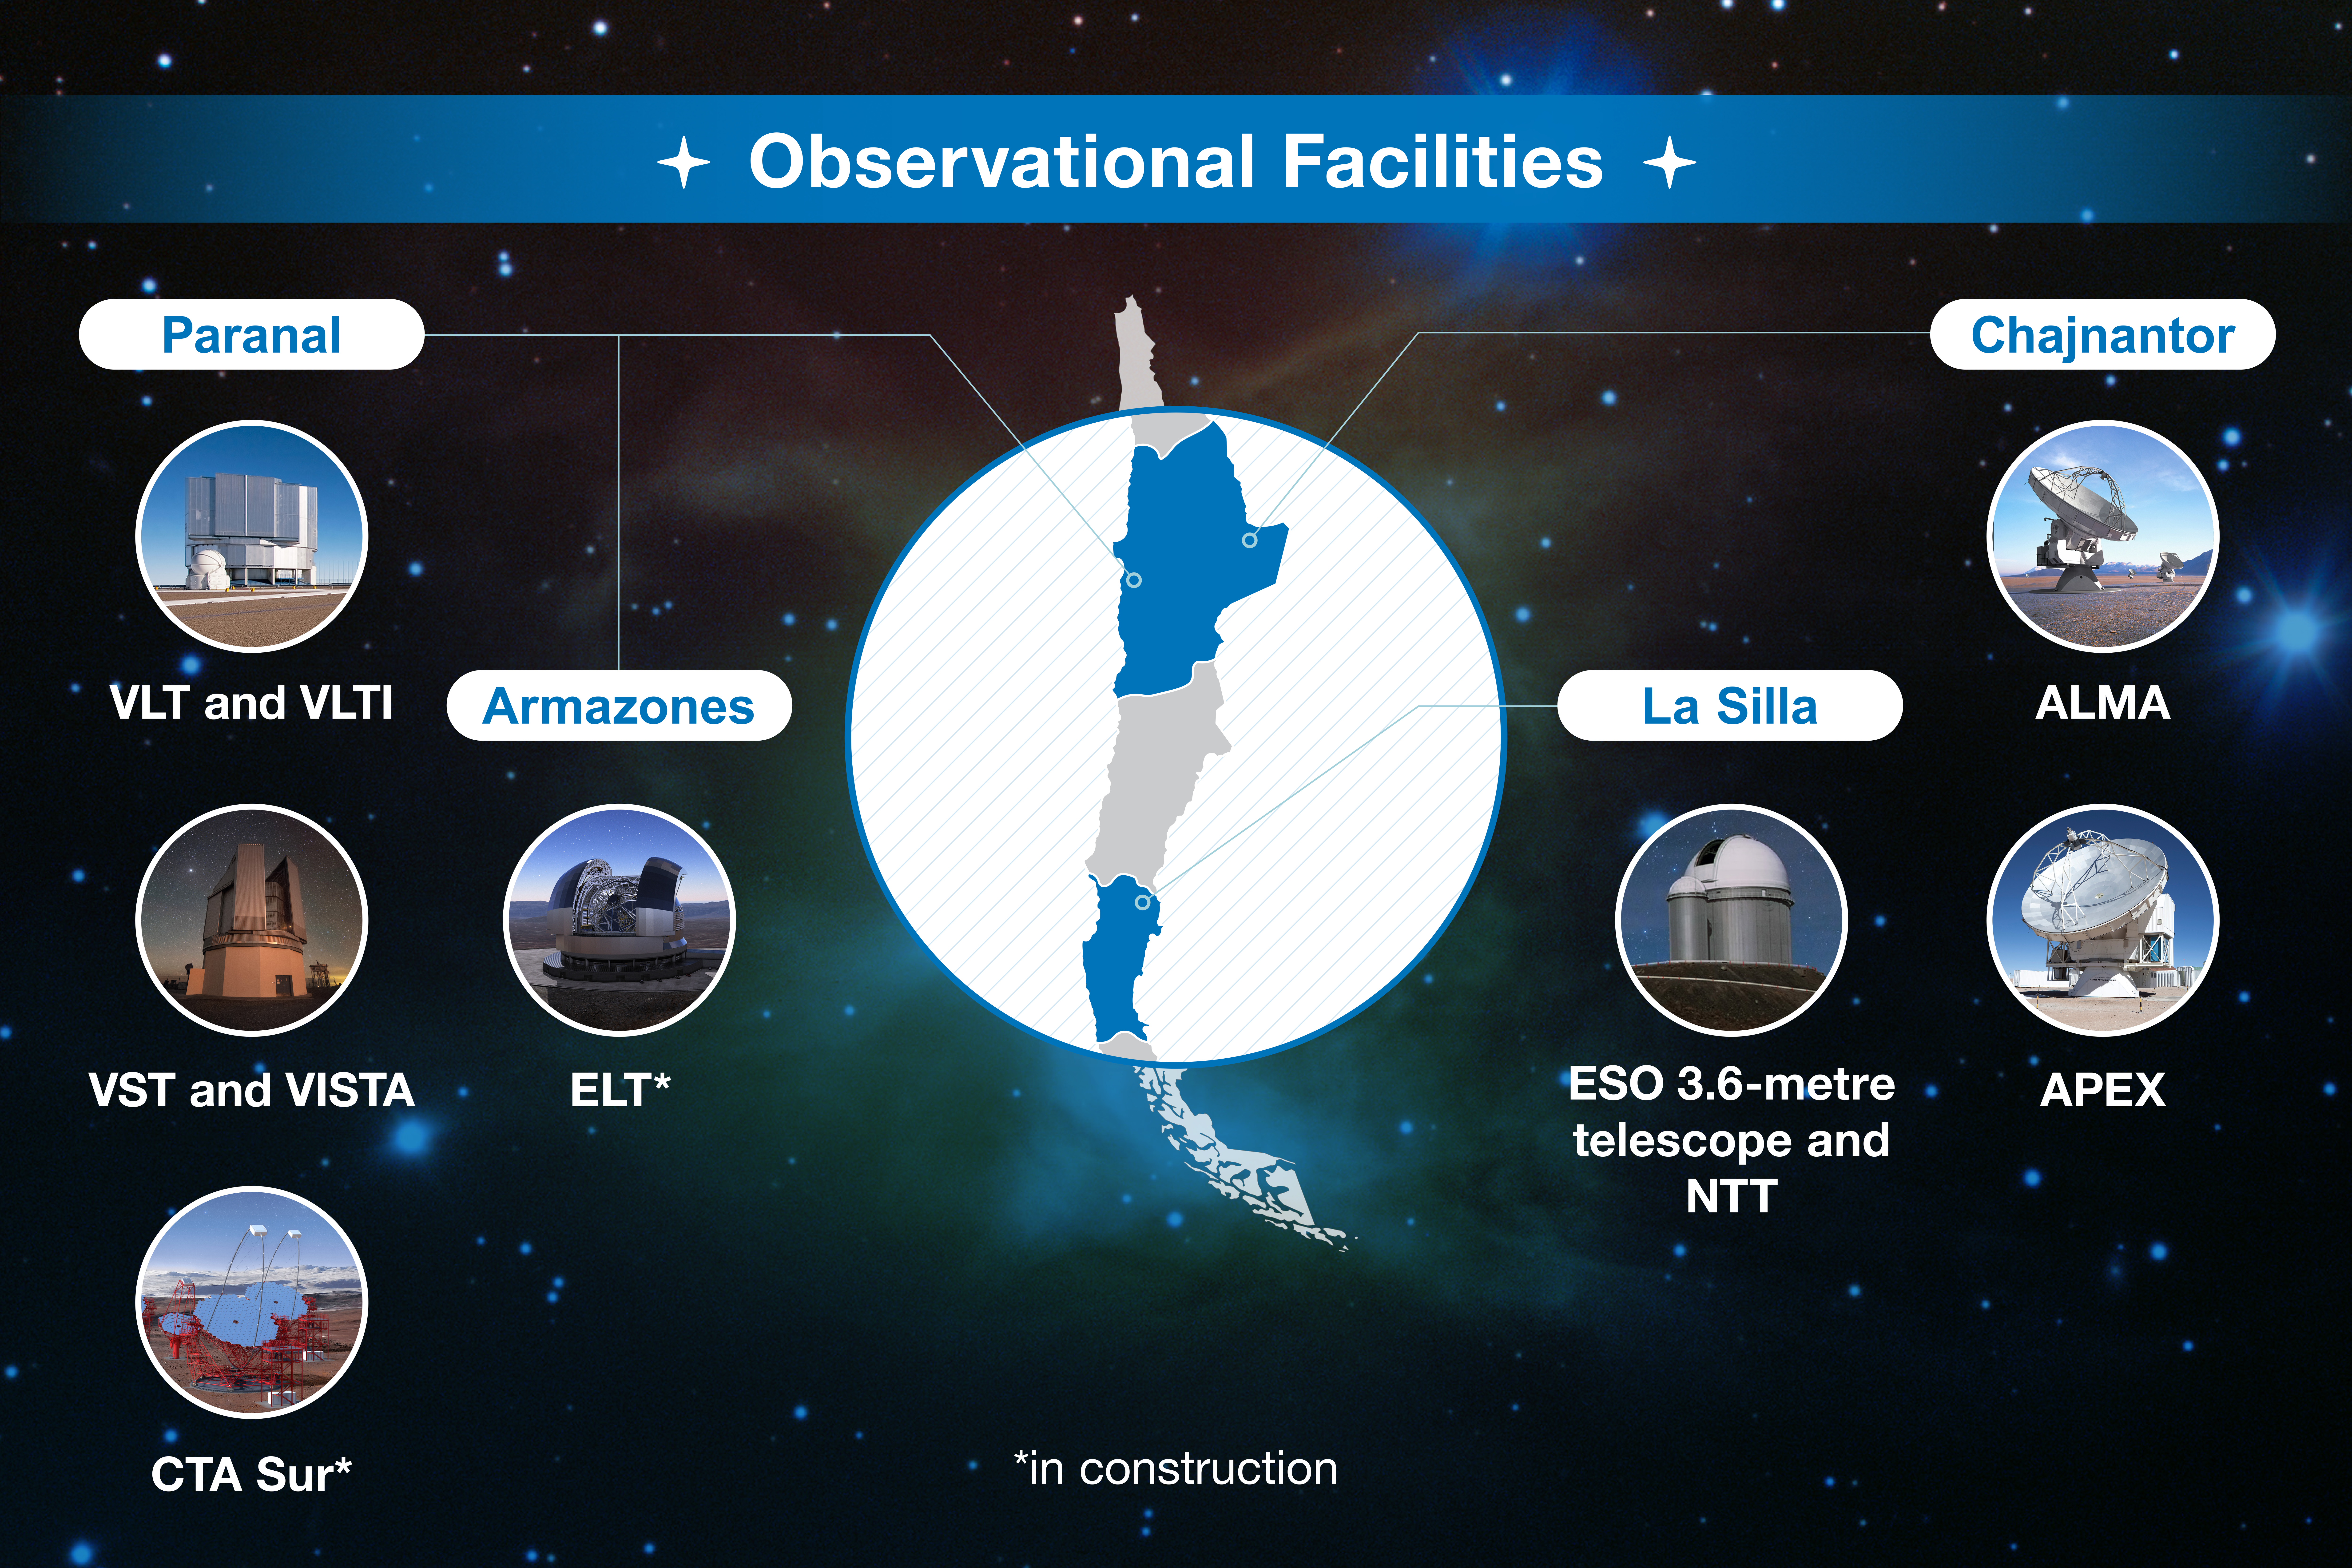

ESO-Chile infographic

Read more on https://www.eso.org/public/about-eso/eso-and-chile/

Credit: ESO